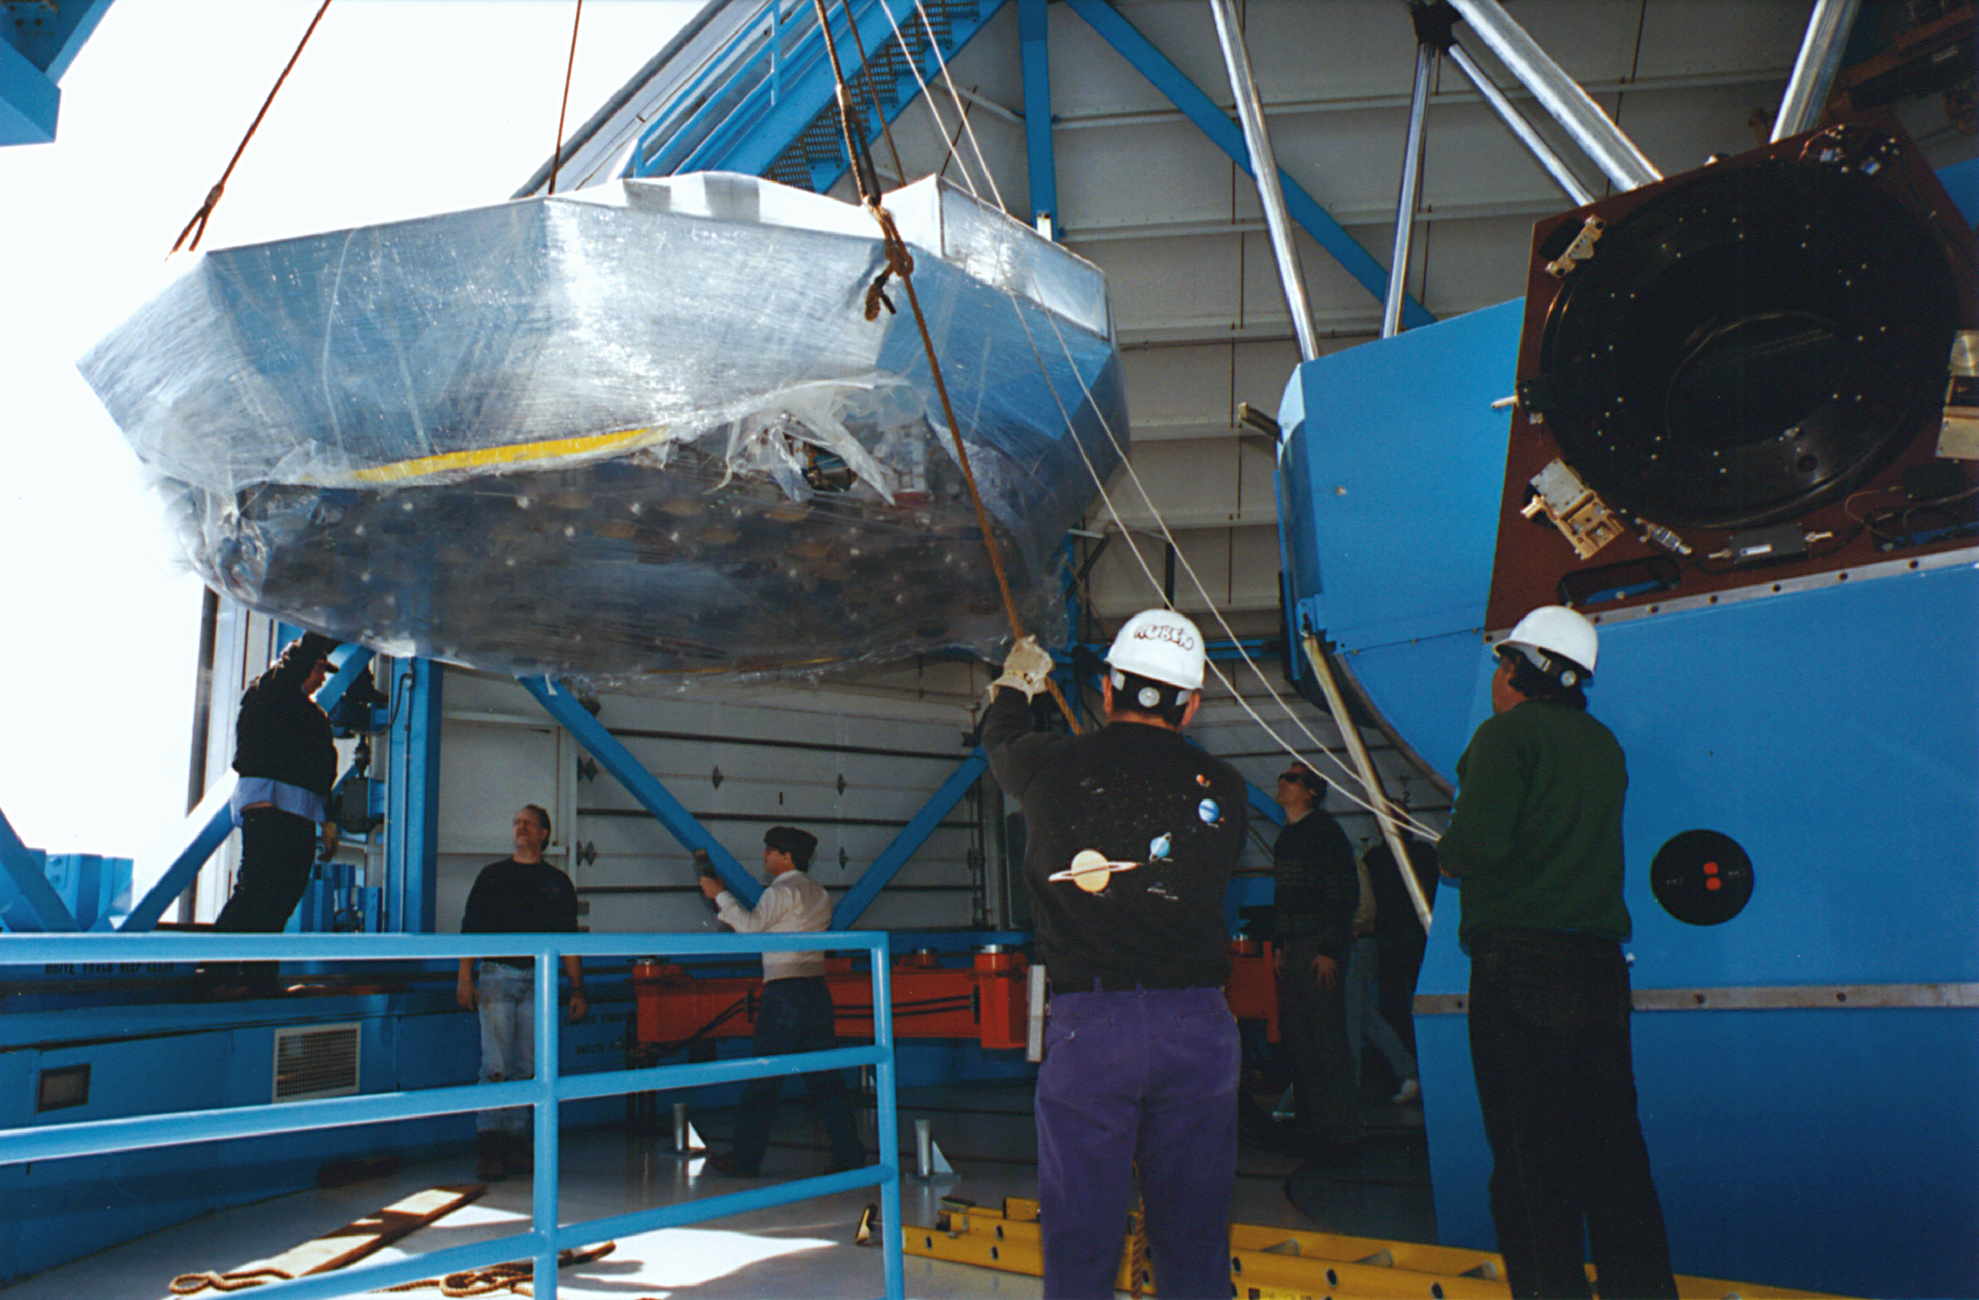

WIYN 3.5-meter Telescope interior

WIYN 3.5-meter Telescope interior.

Credit: KPNO/NOIRLab/NSF/AURA/P. Marenfeld